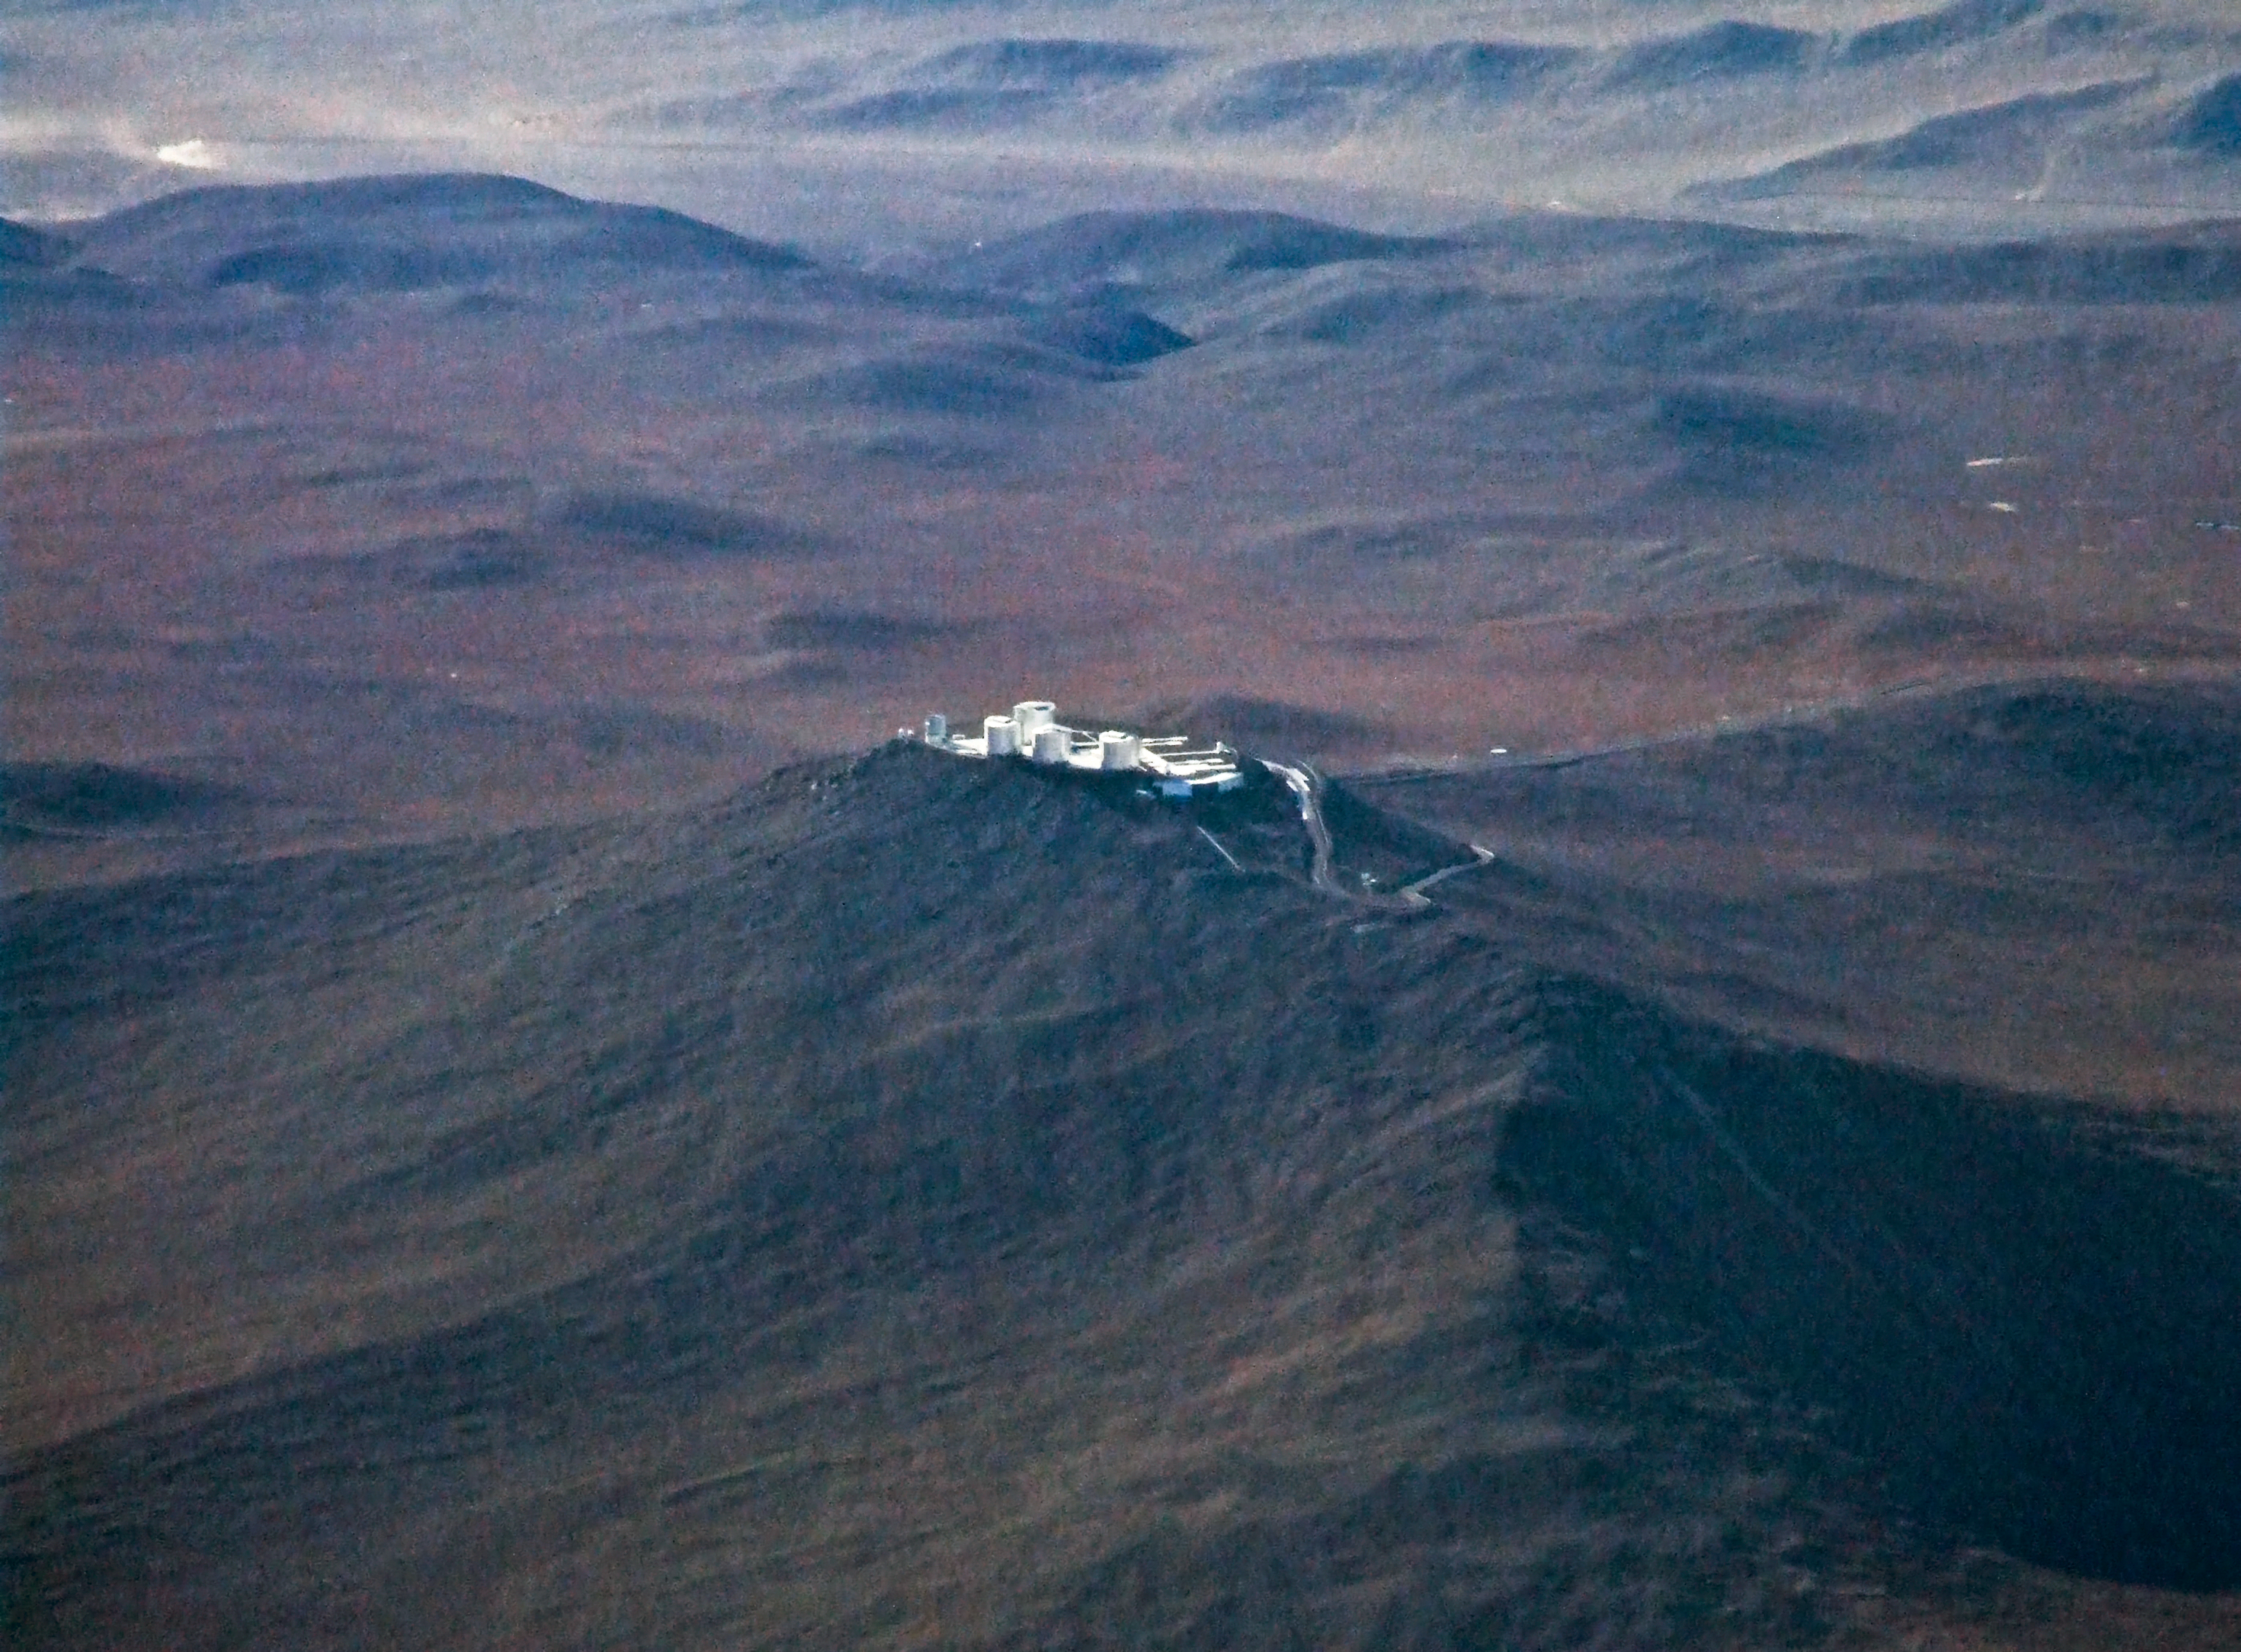

Paranal from the air

This image shows Paranal Observatory, home of the Very Large Telescope, as seen from an plane flying overhead.

Credit: D. Essl(www.essl.de)/ESO